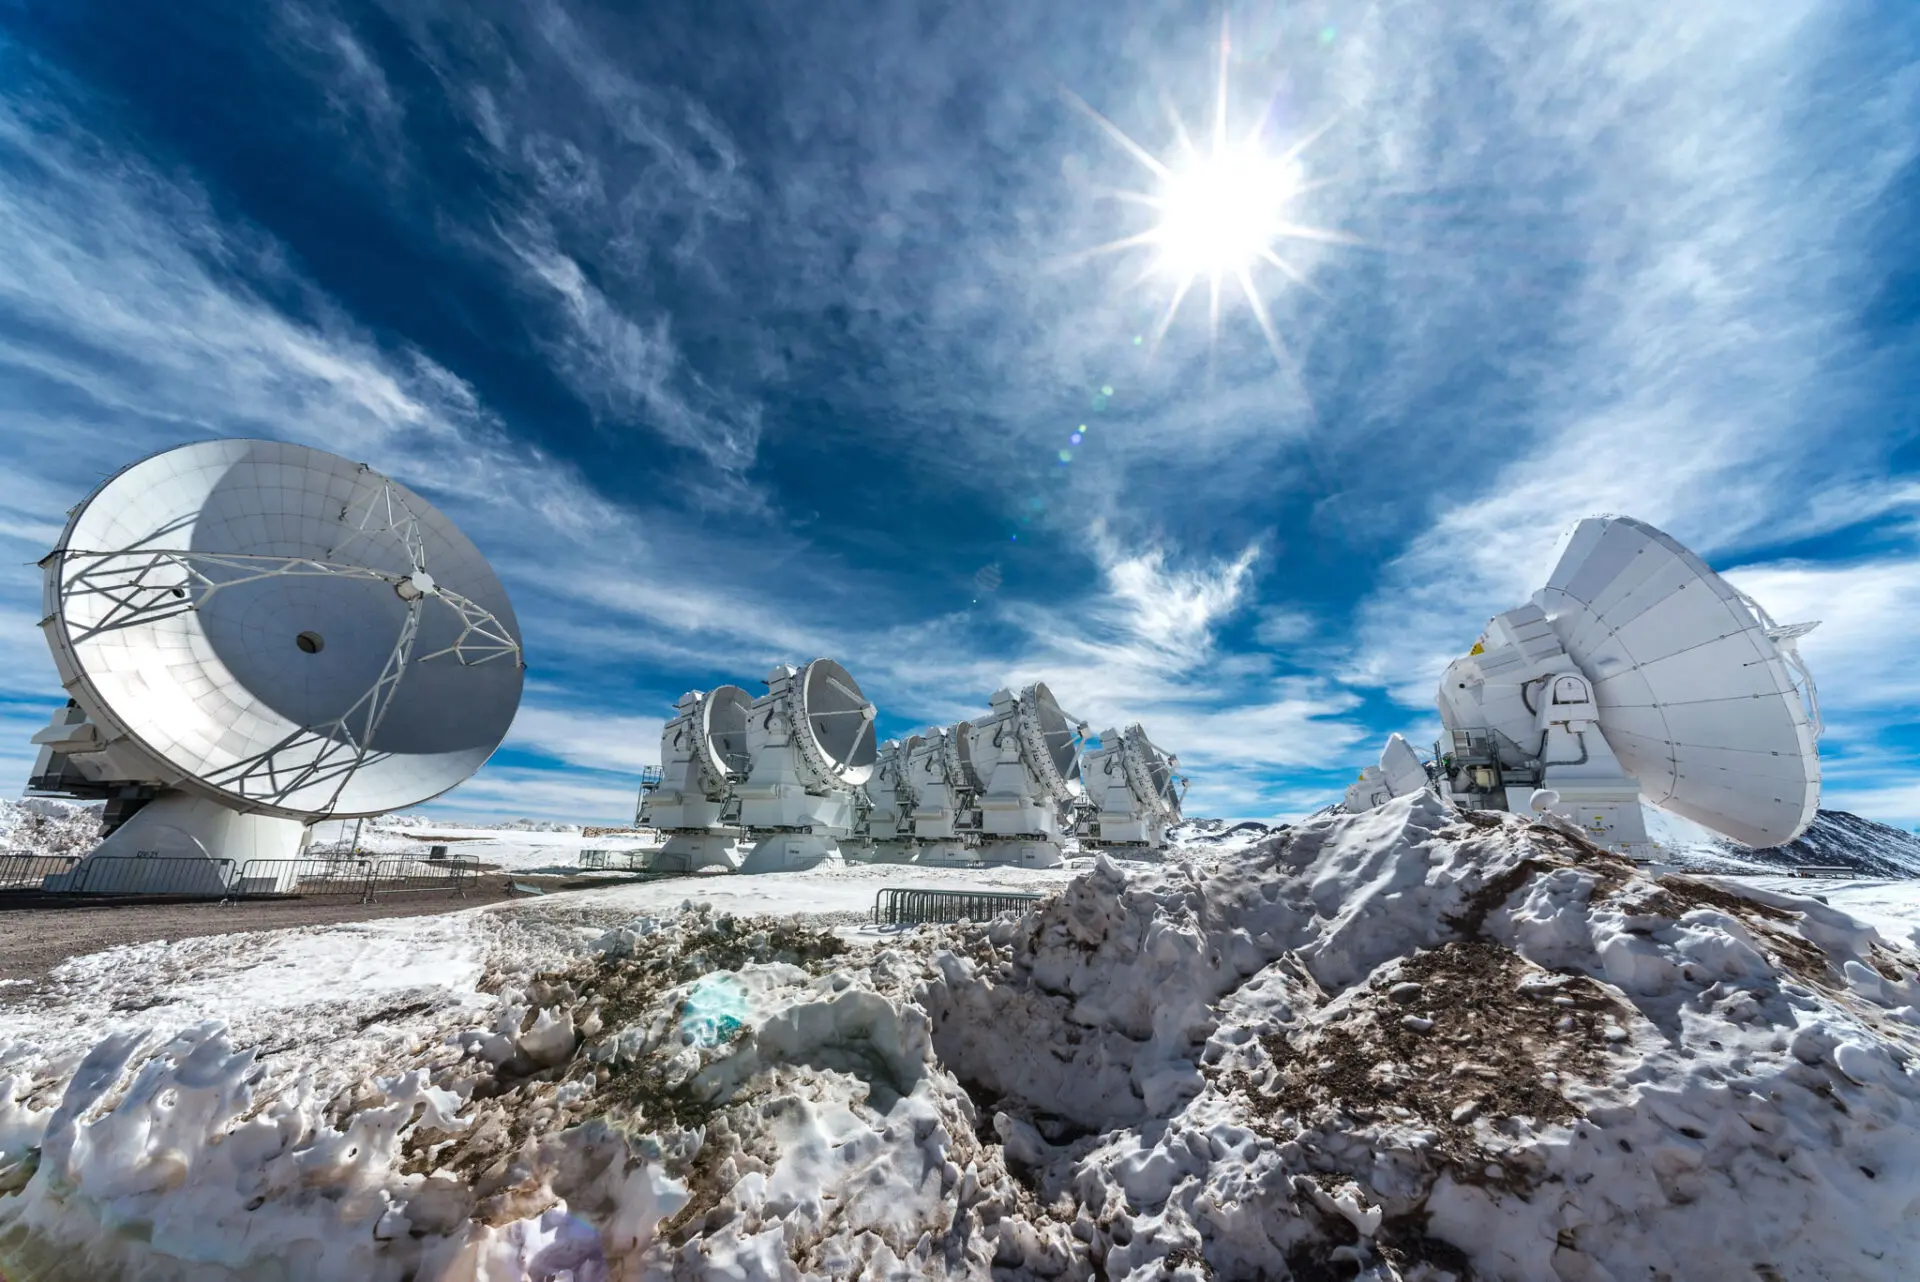

To capture the weak signals that come from the Universe

To capture the weak signals that come from the Universe, ALMA requires a minimum presence of water vapor in the atmosphere, which is why it was installed in the heights of the Atacama desert. However, during the so-called "Altiplano winter", there are precipitations and clouds that distort the signals captured by the antennas.

Credit: Sergio Otárola - ALMA (ESO / NAOJ / NRAO)